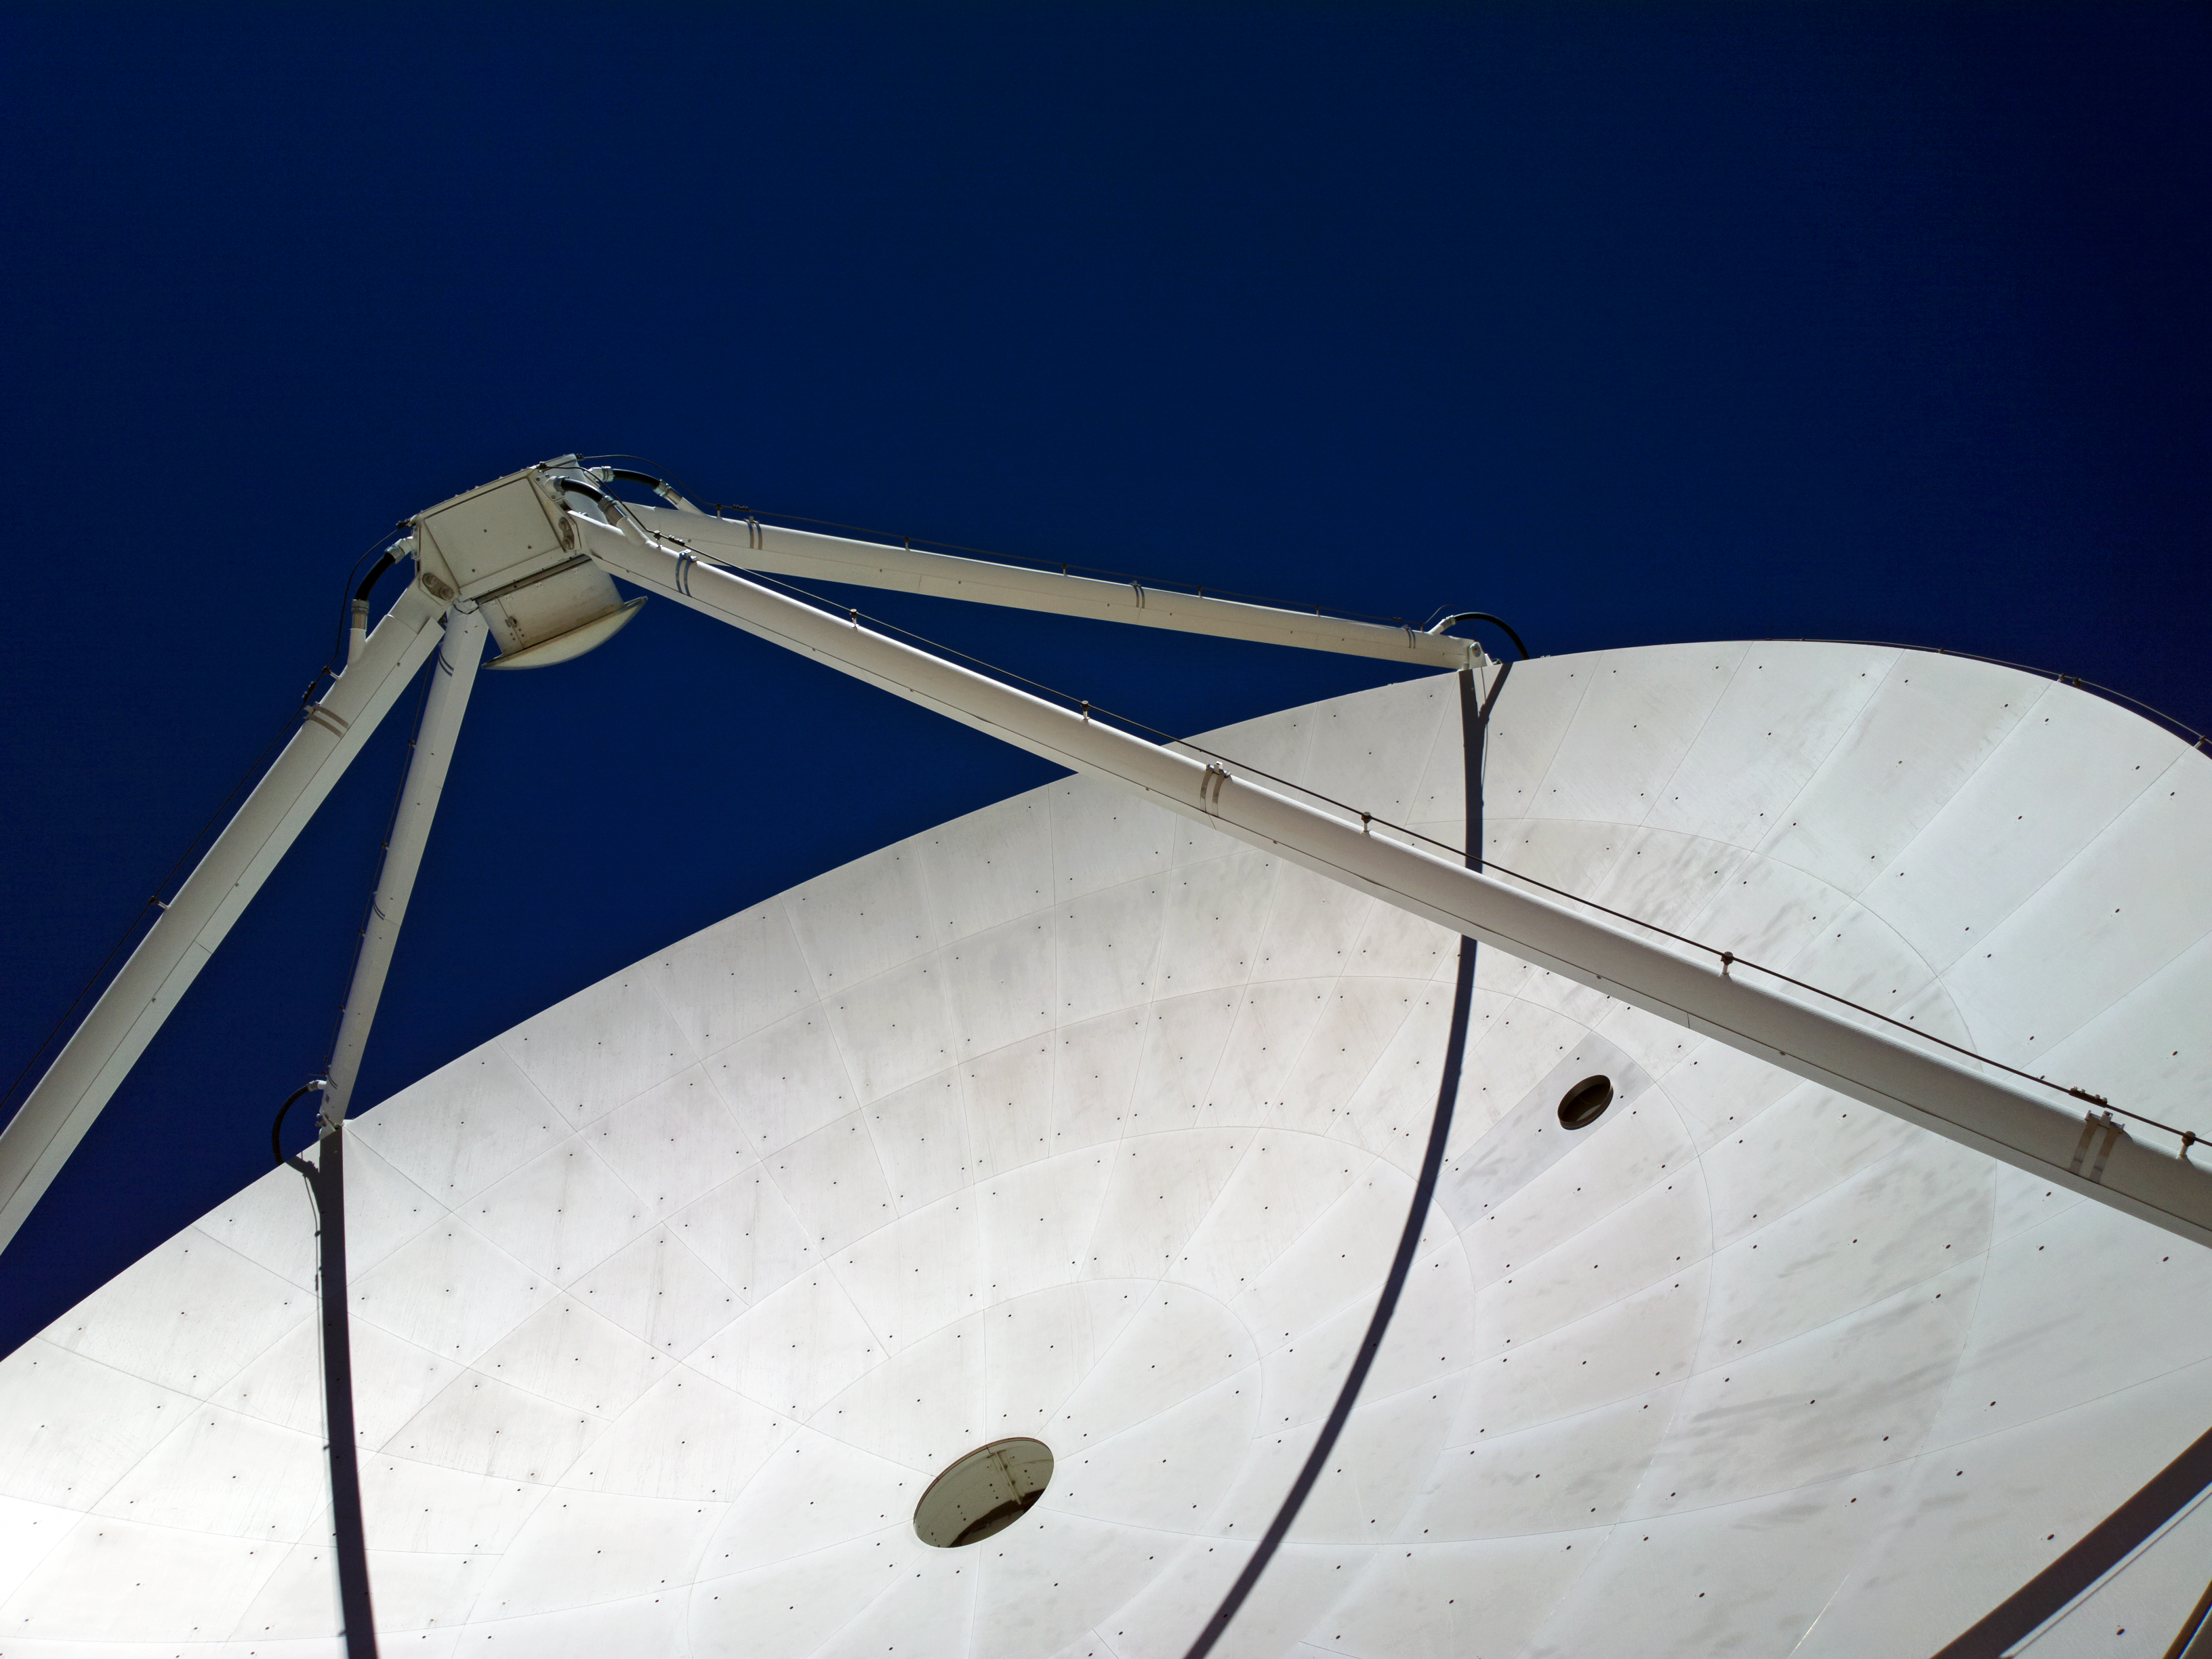

Closing in on ALMA

A close up of one of the ALMA antennas – one of 66 high precision antennas located on the Chajnantor plateau, 5000 metres altitude in northern Chile.

Credit: ESO